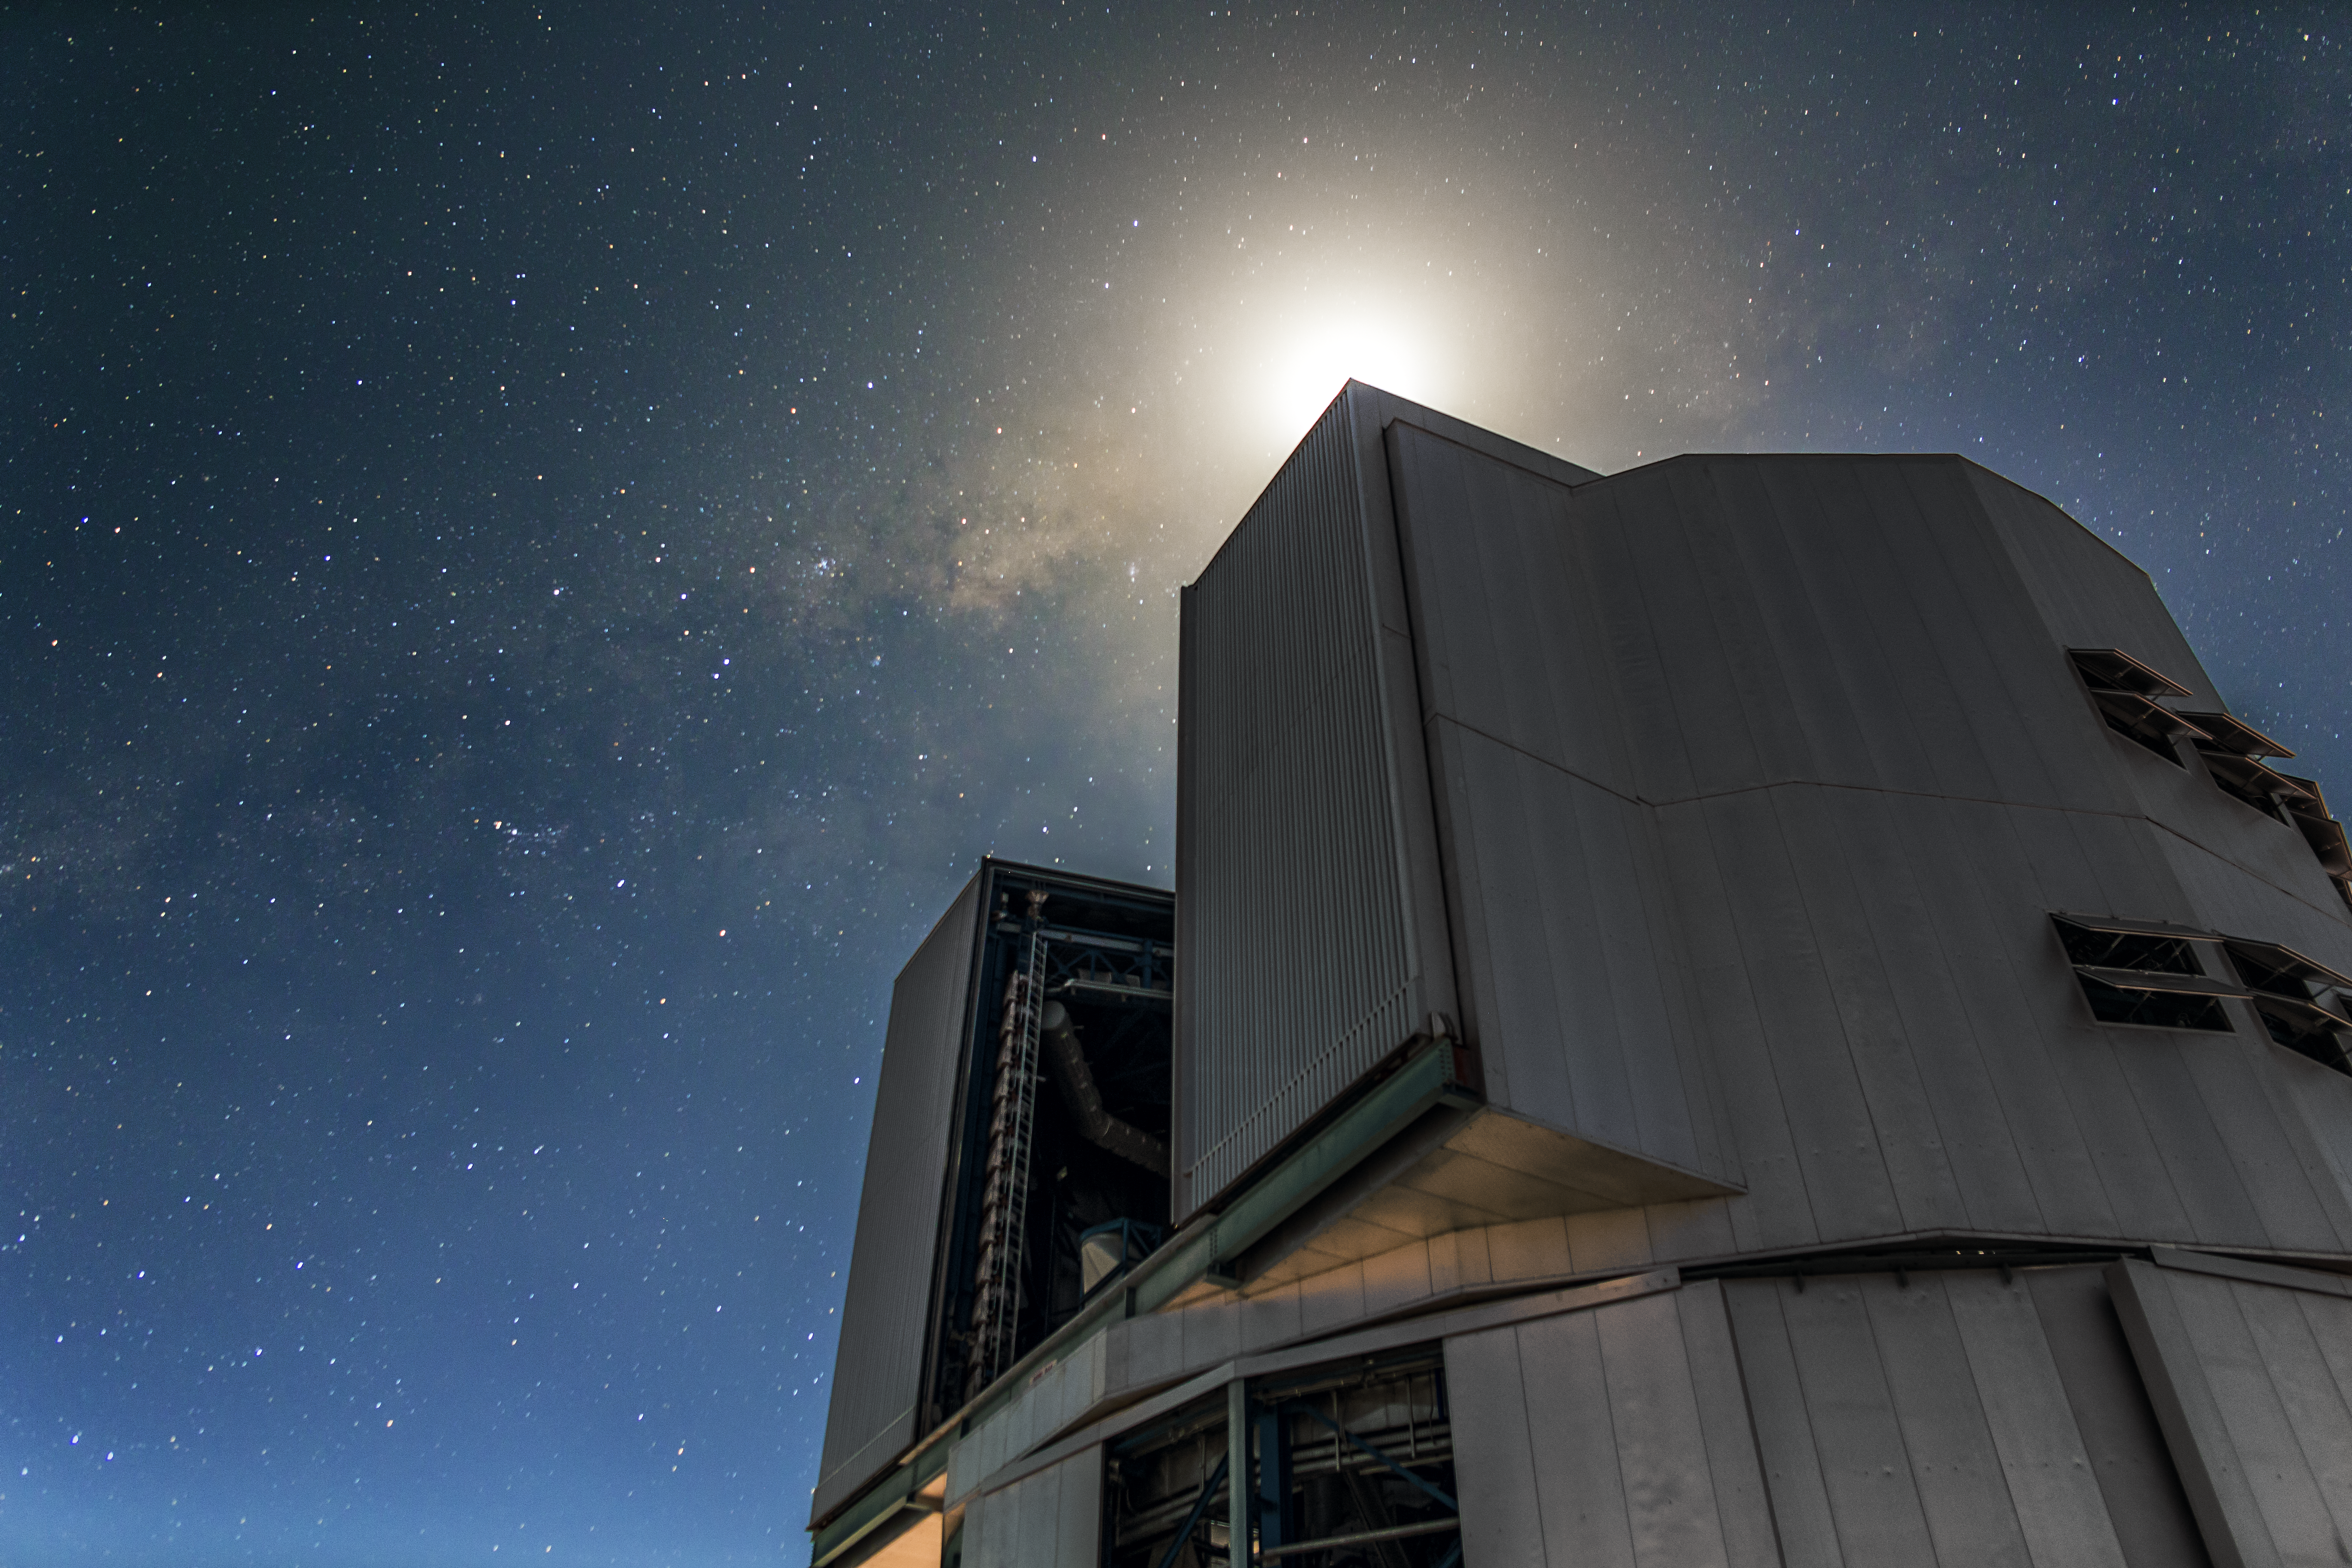

A towering figure

One of the VLT Unit Telescopes appears very pensive in this atmospheric shot taken at the Paranal Observatory.

Credit: A. Tudorica/ESO